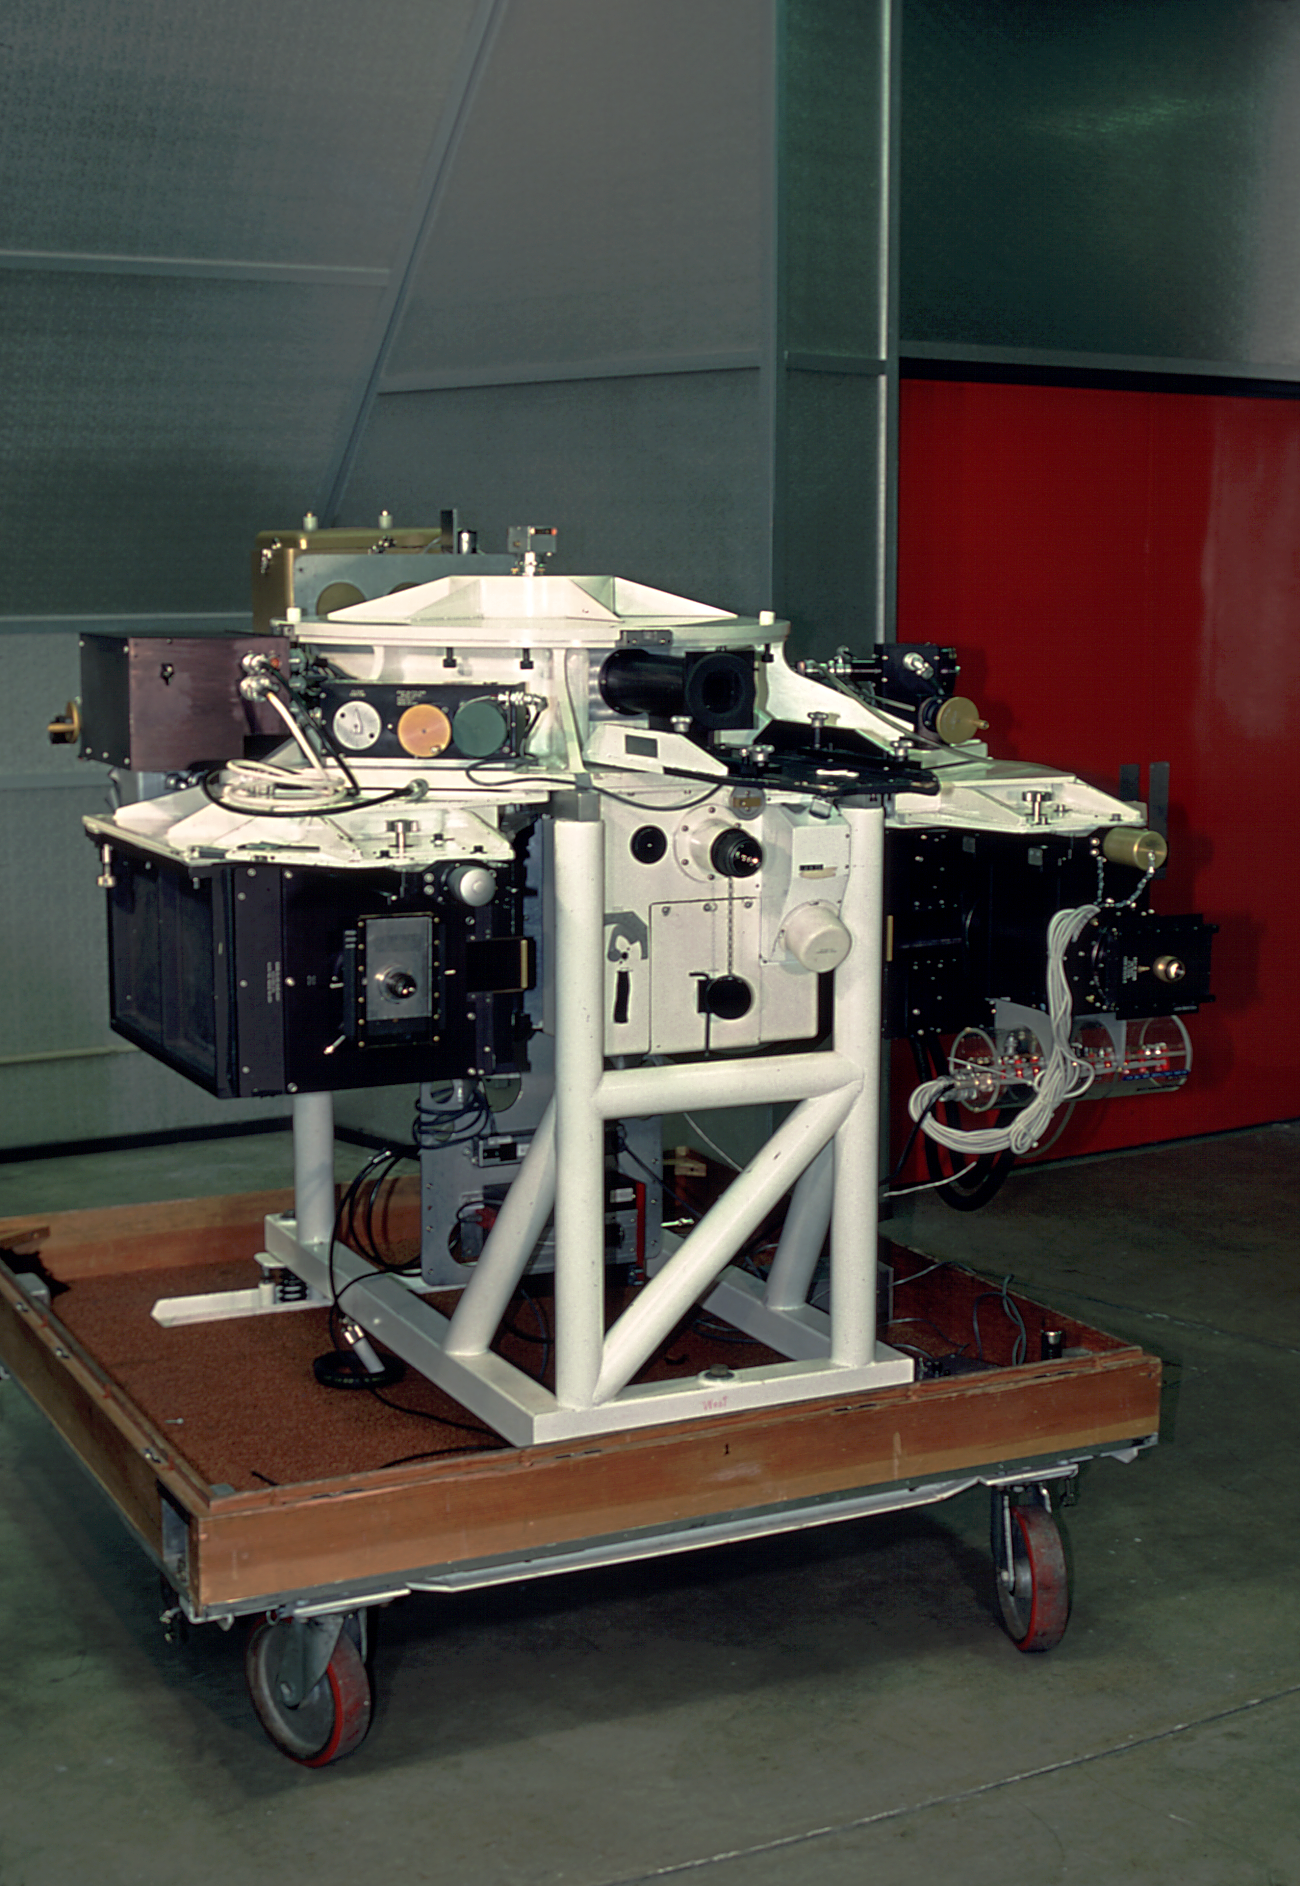

Echelle Spectrograph

The echelle spectrograph in the instrument storage room at the Kitt Peak 4-meter telescope building.

Credit: NOIRLab/NSF/AURA